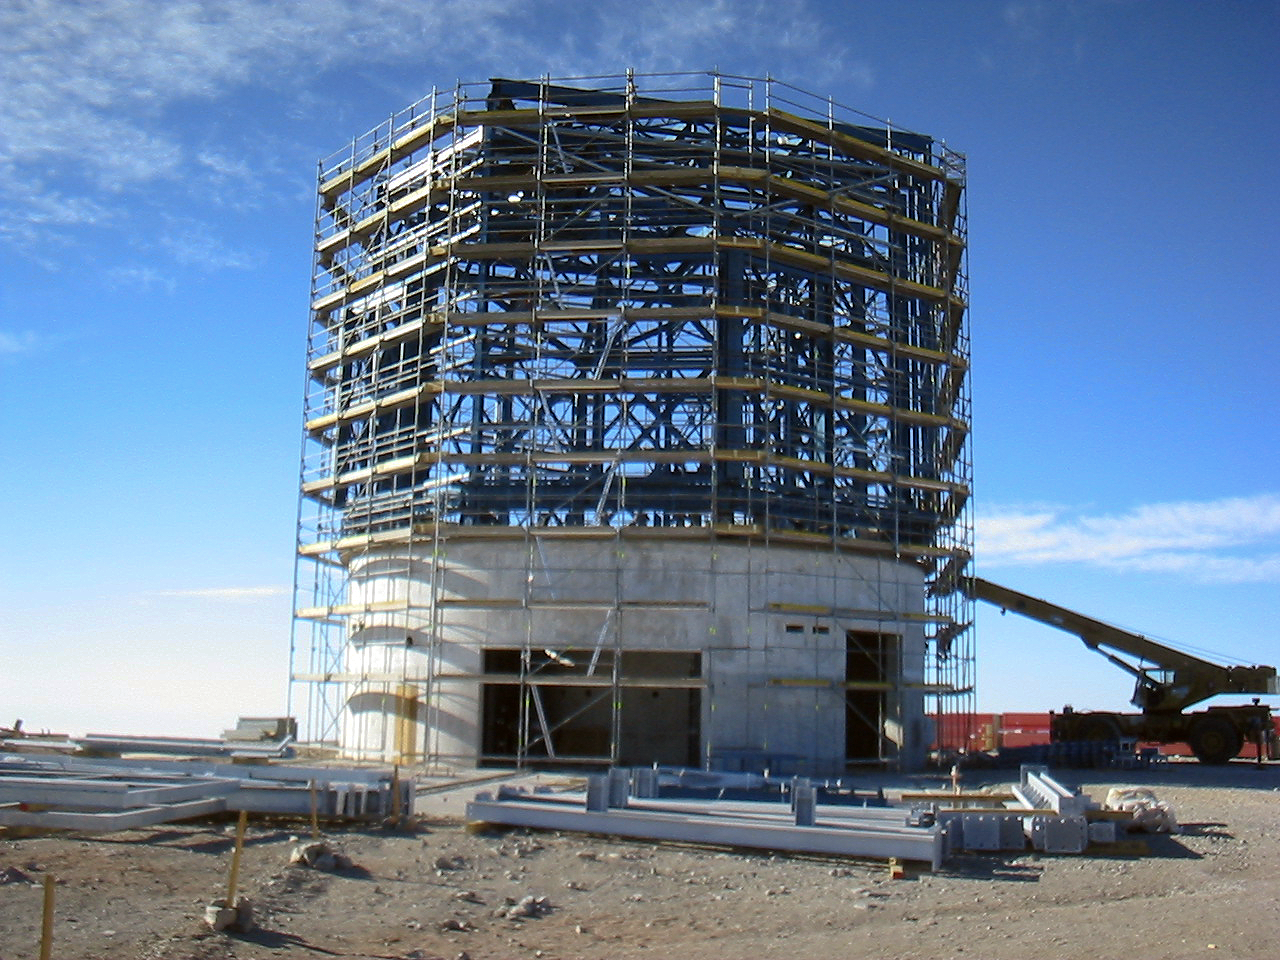

The VISTA telescope enclosure under construction

The VISTA telescope enclosure under construction on Cerro Paranal in Chile.

Credit: VISTA/ESO